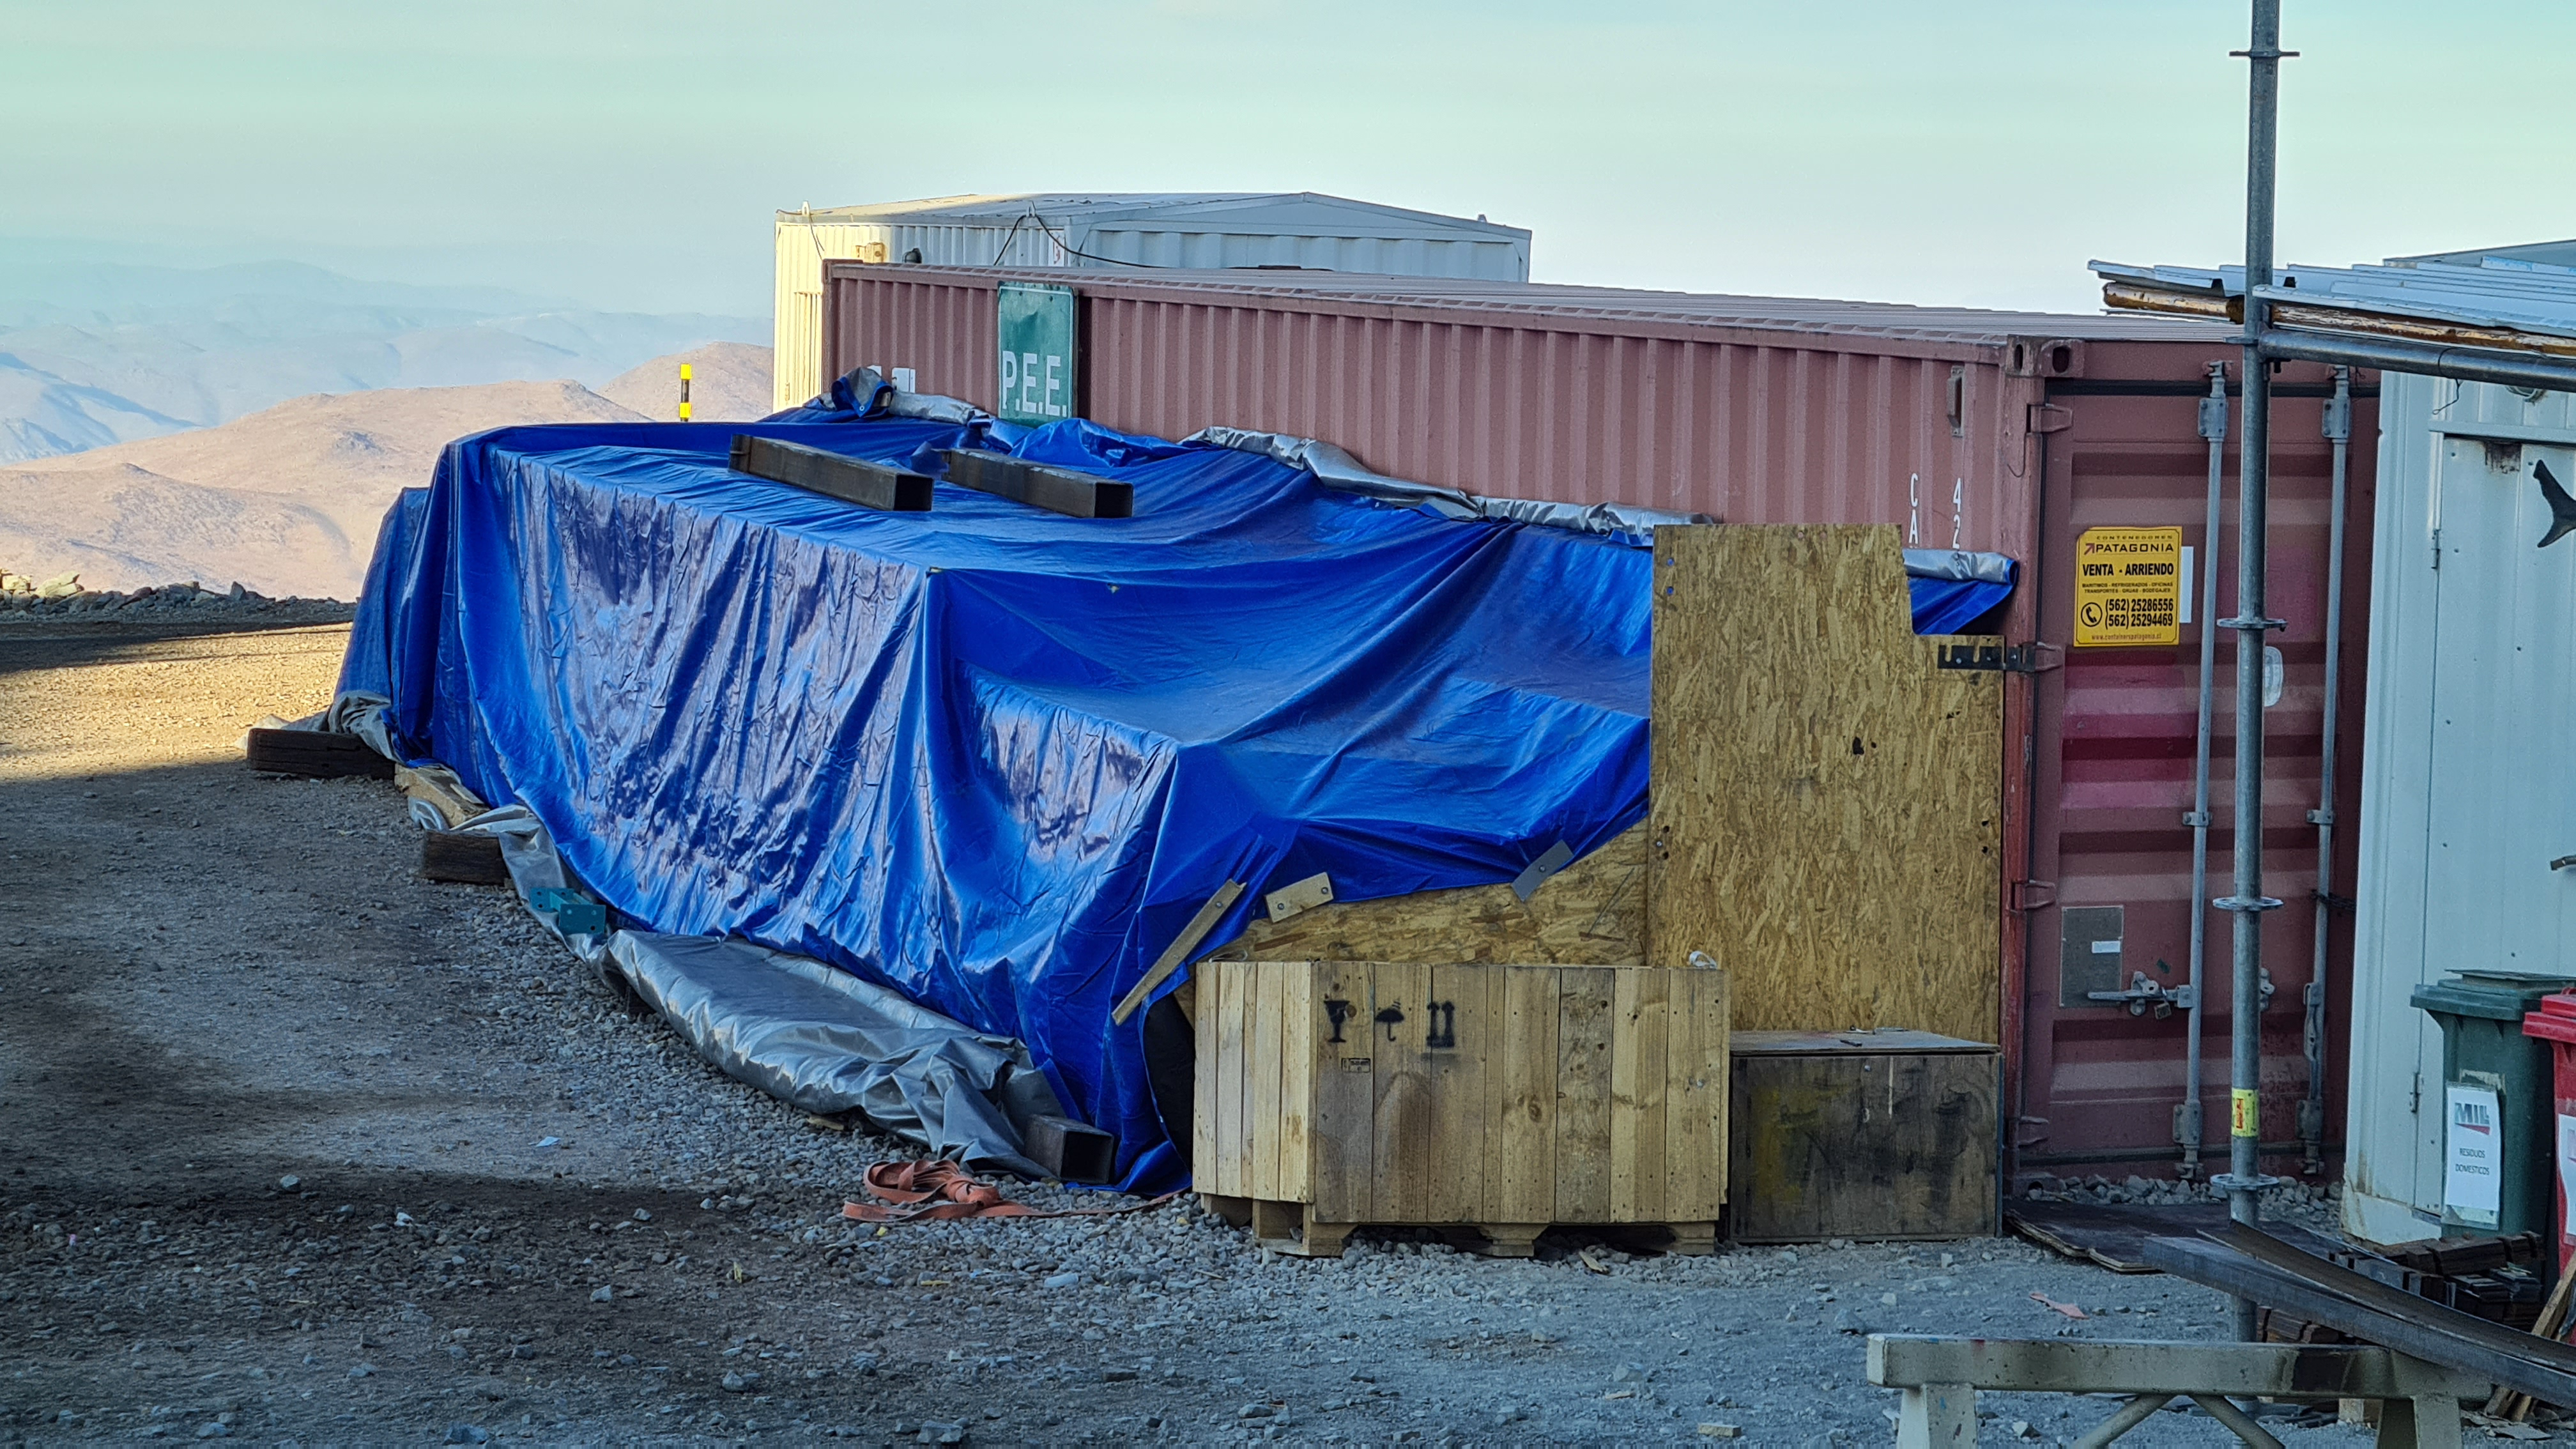

Summit Inspection

The COVID-19 pandemic continues to impact Rubin Observatory construction. The summit shutdown is still in effect and has halted all activity there including work on the Telescope Mount Assembly (TMA), and the Dome. A crew of six people traveled to Cerro Pachón on March 31st to complete mechanical, environmental, and electrical inspections of the facilities and equipment on the summit. Everything remains in good condition since the shutdown 10 days ago. The team also brought back items that staff had requested for telework productivity during the summit closure.

Credit: Rubin Observatory/NSF/AURA